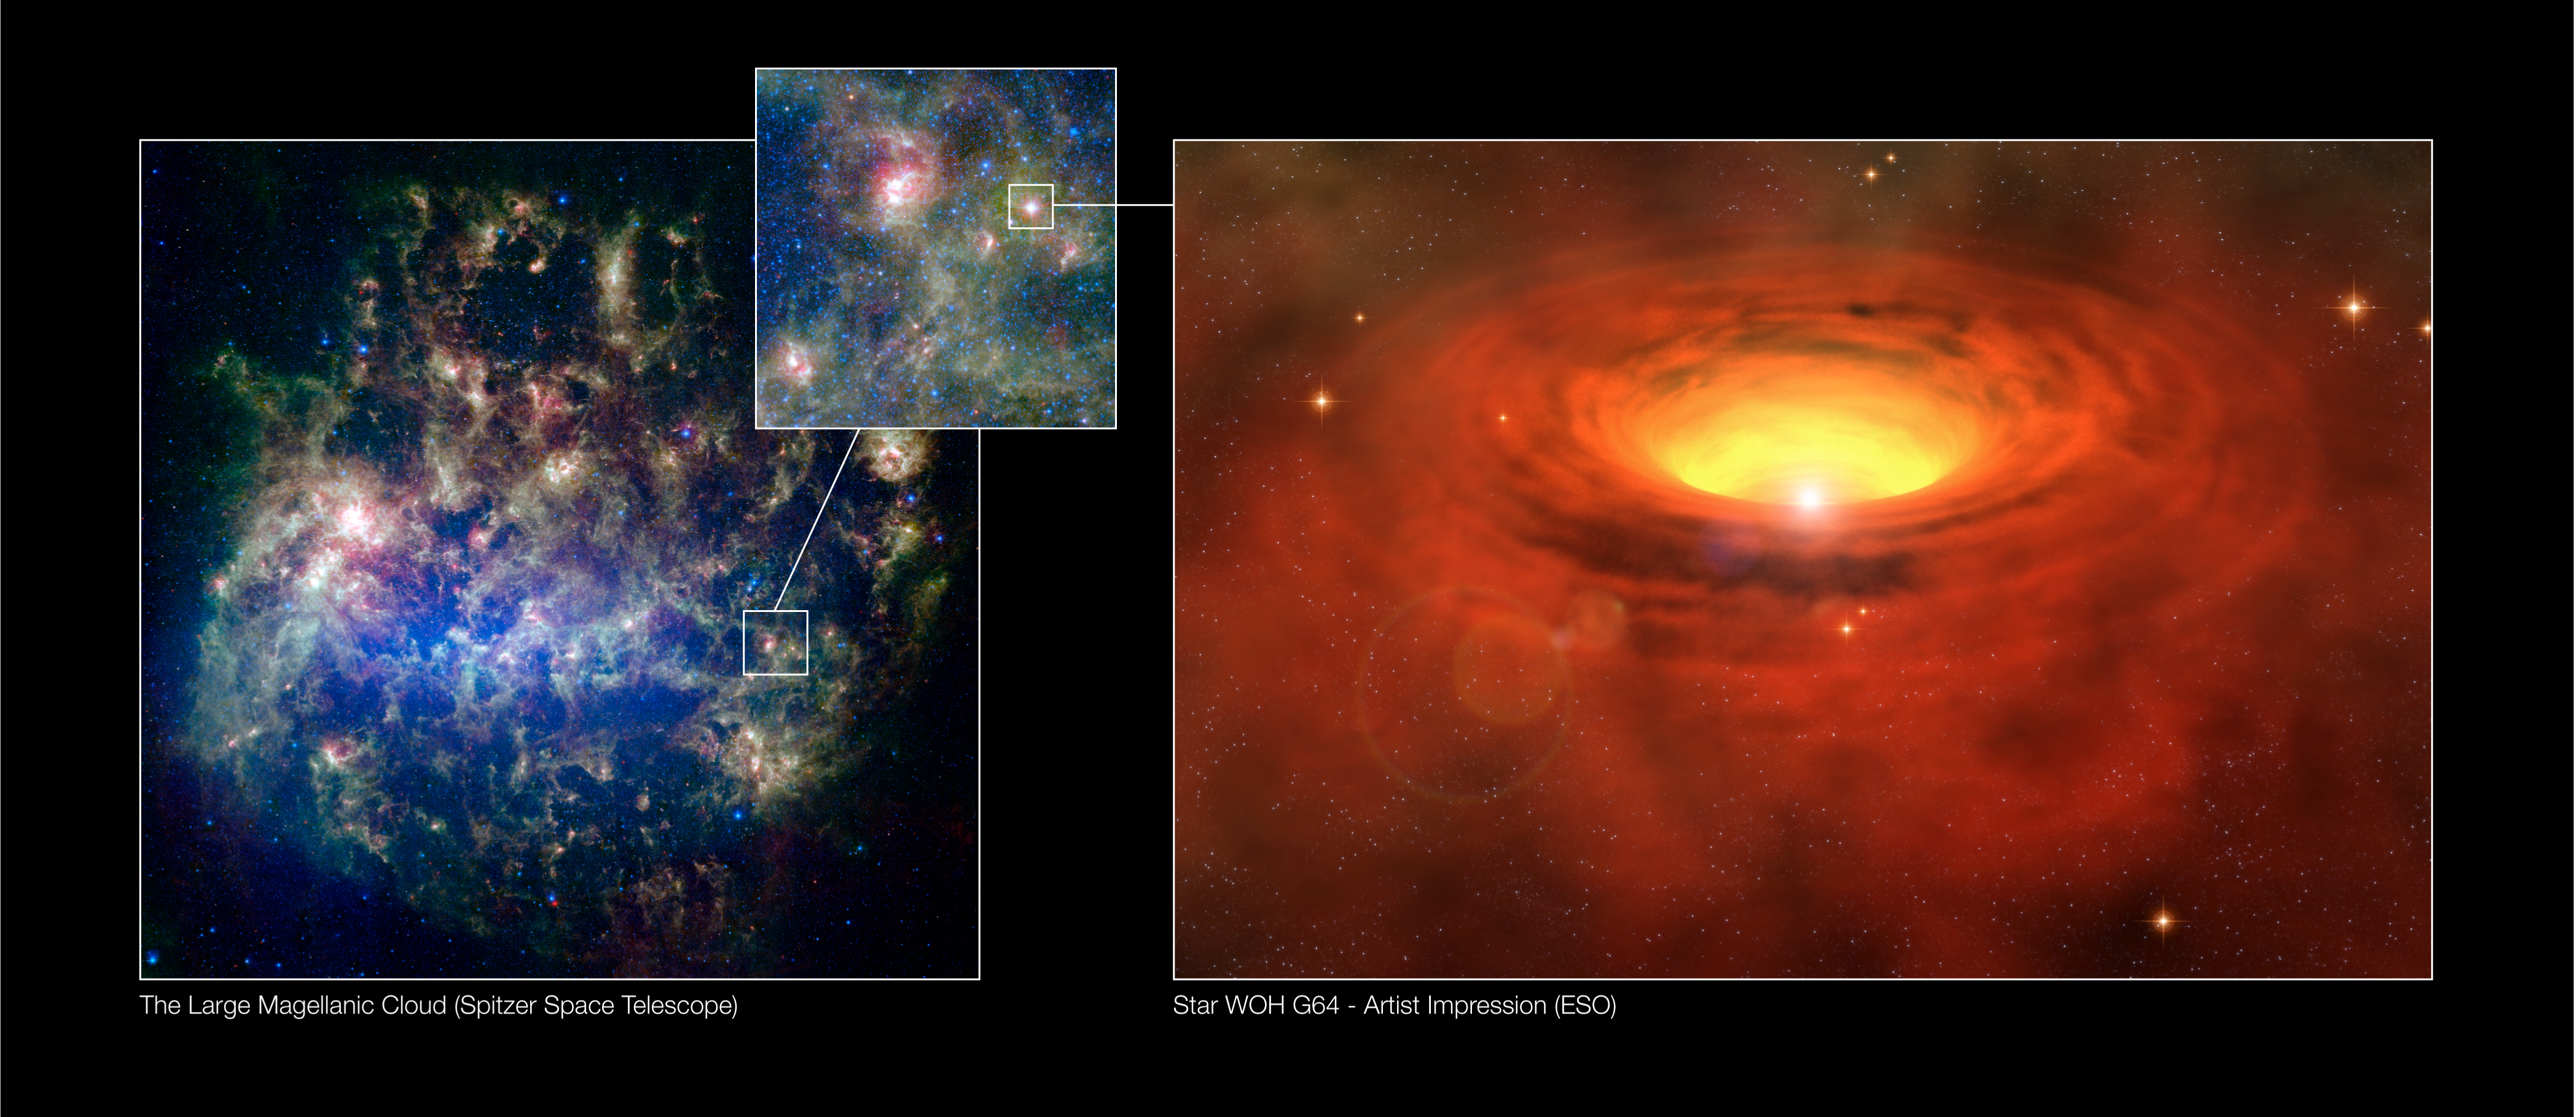

A thick belt around a massive star in another galaxy

The position of the supergiant star WOH G64 in the Large Magellanic Cloud, one of the Milky Way's neighbouring galaxies, is shown in this Spitzer image (left). On the right, an artist's impression is provided of the thick, massive torus of matter surrounding the star as inferred from observations made with ESO's Very Large Telescope Interferometer. This is the first time that MIDI resolves an individual star in a neighbouring galaxy.

Credit: ESO